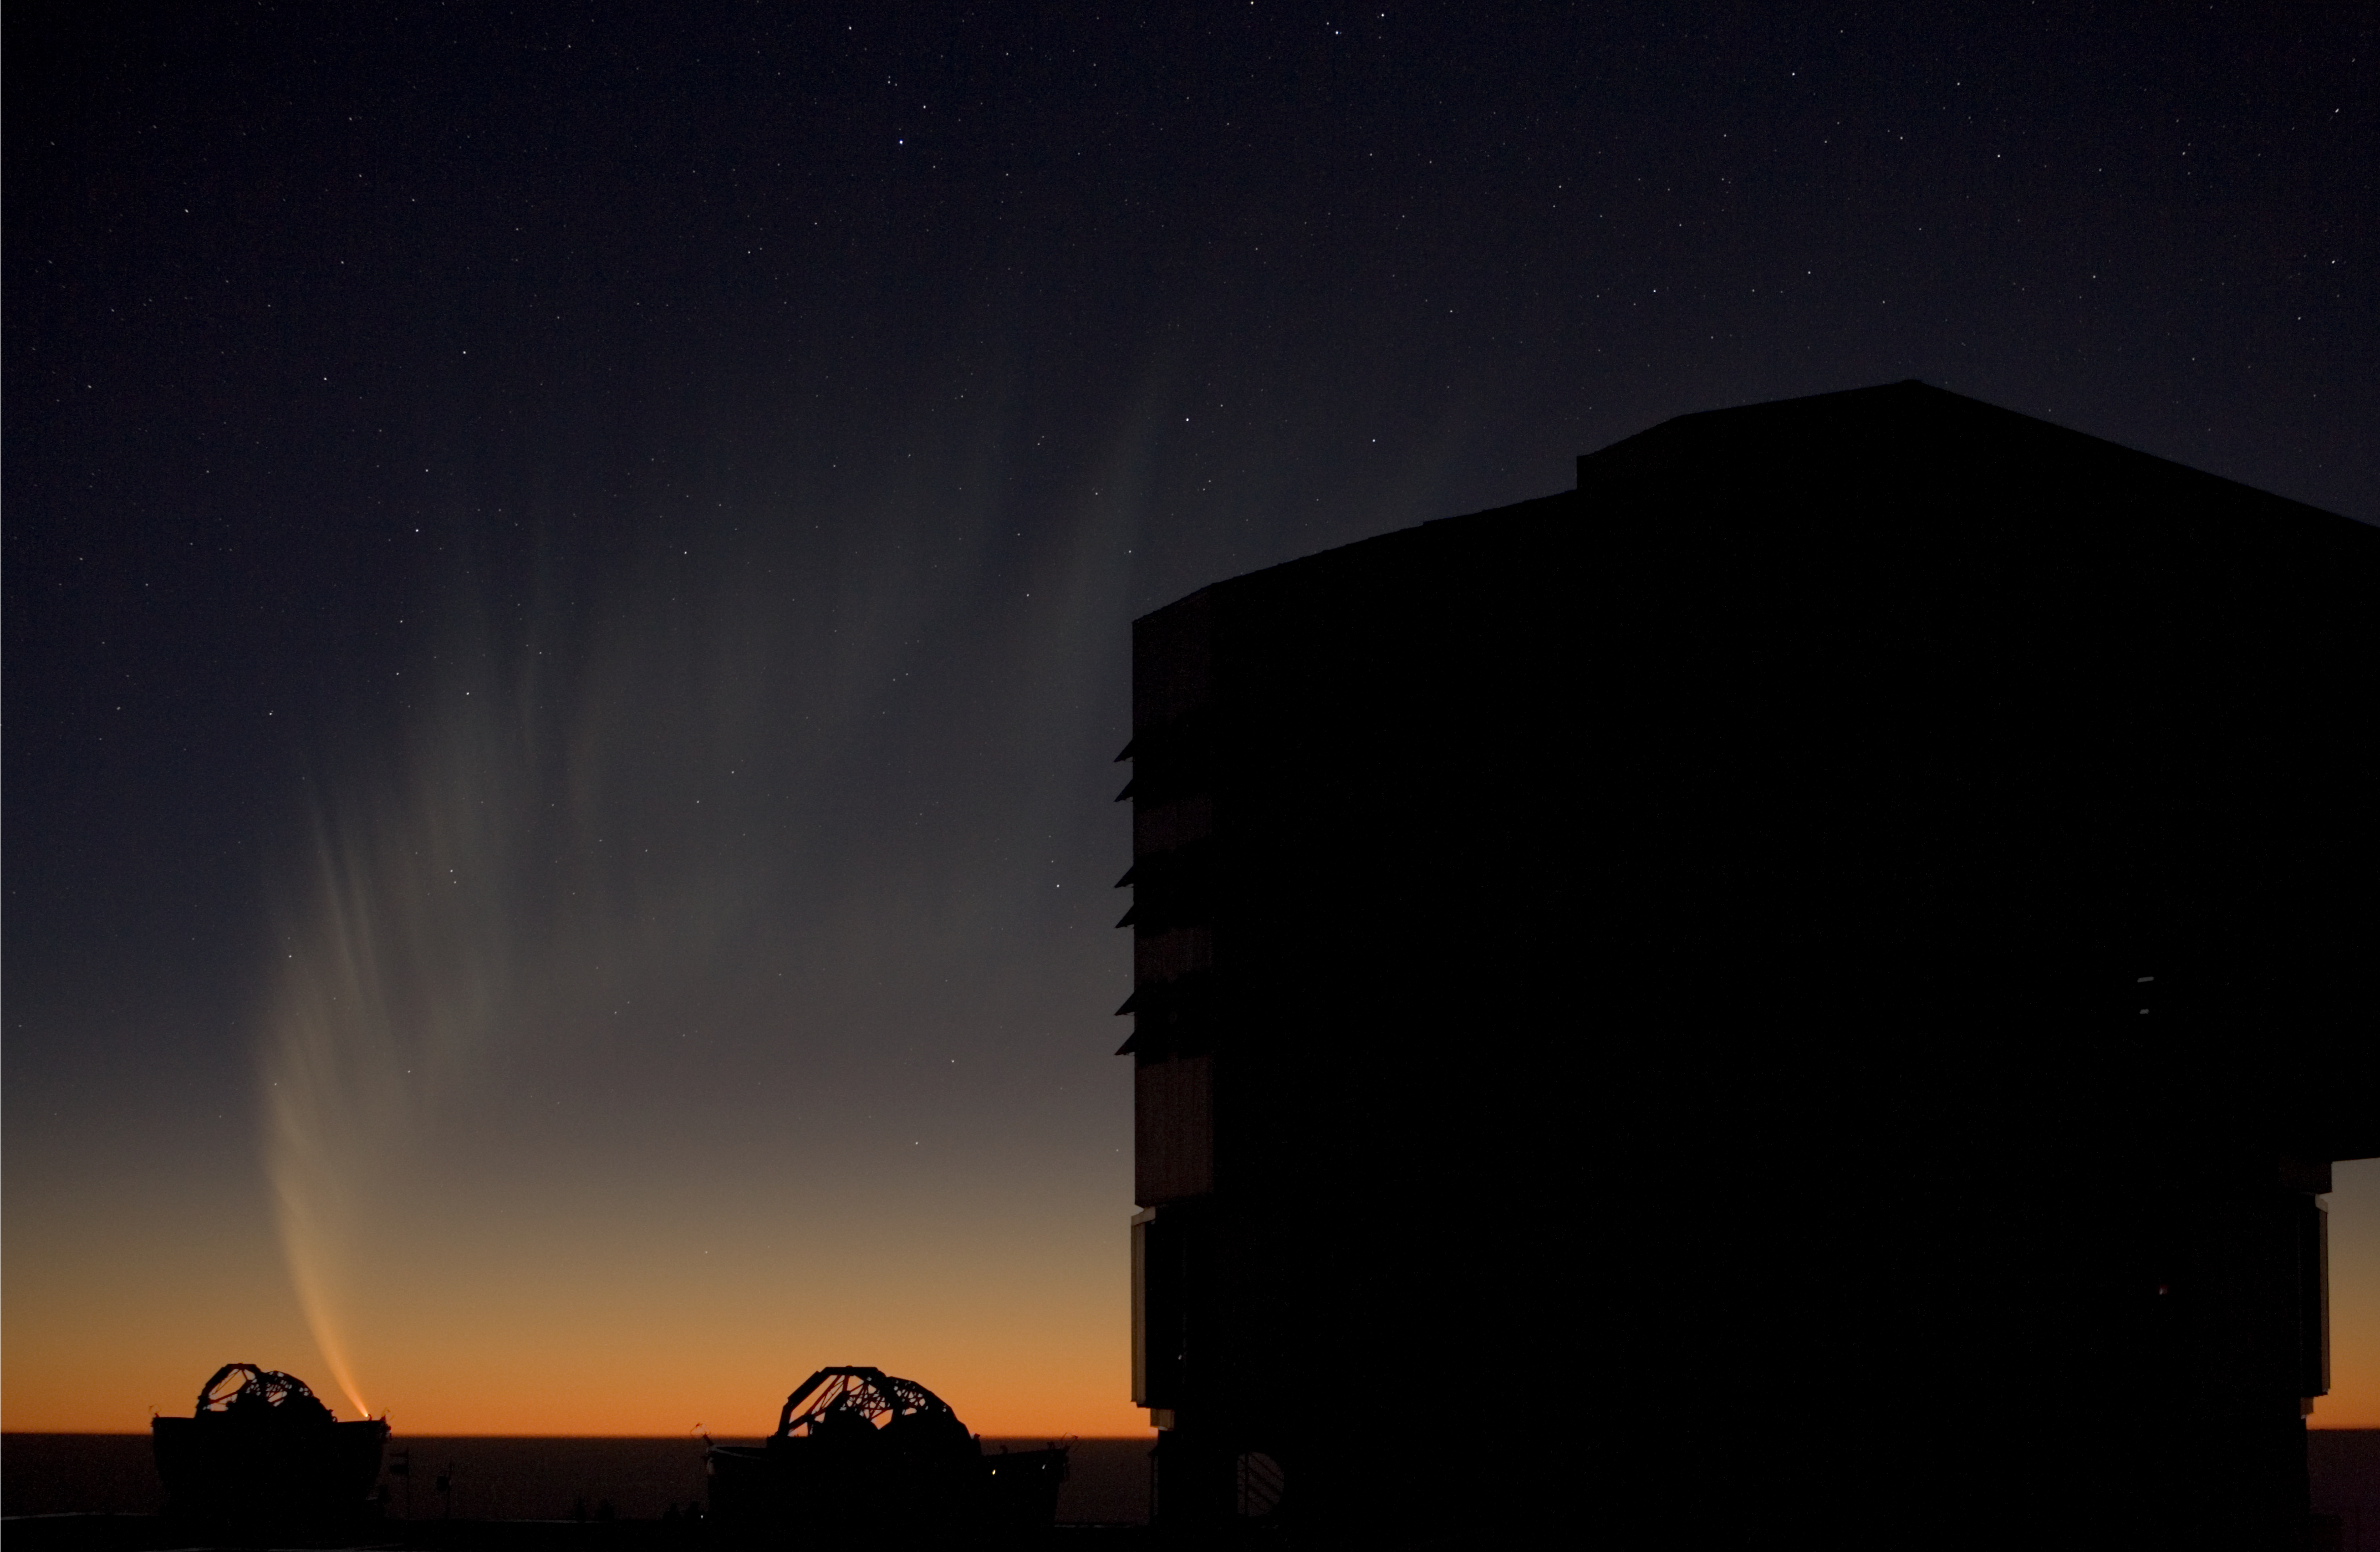

The comet and the telescopes

The extended tail of Comet McNaught, seen from Paranal, observed in the evening of 18 January 2007, when the comet was setting behind the Pacific Ocean. In the foreground: one of the VLT Unit Telescope and two Auxiliary Telescopes.

Credit: ESO/H.H.Heyer